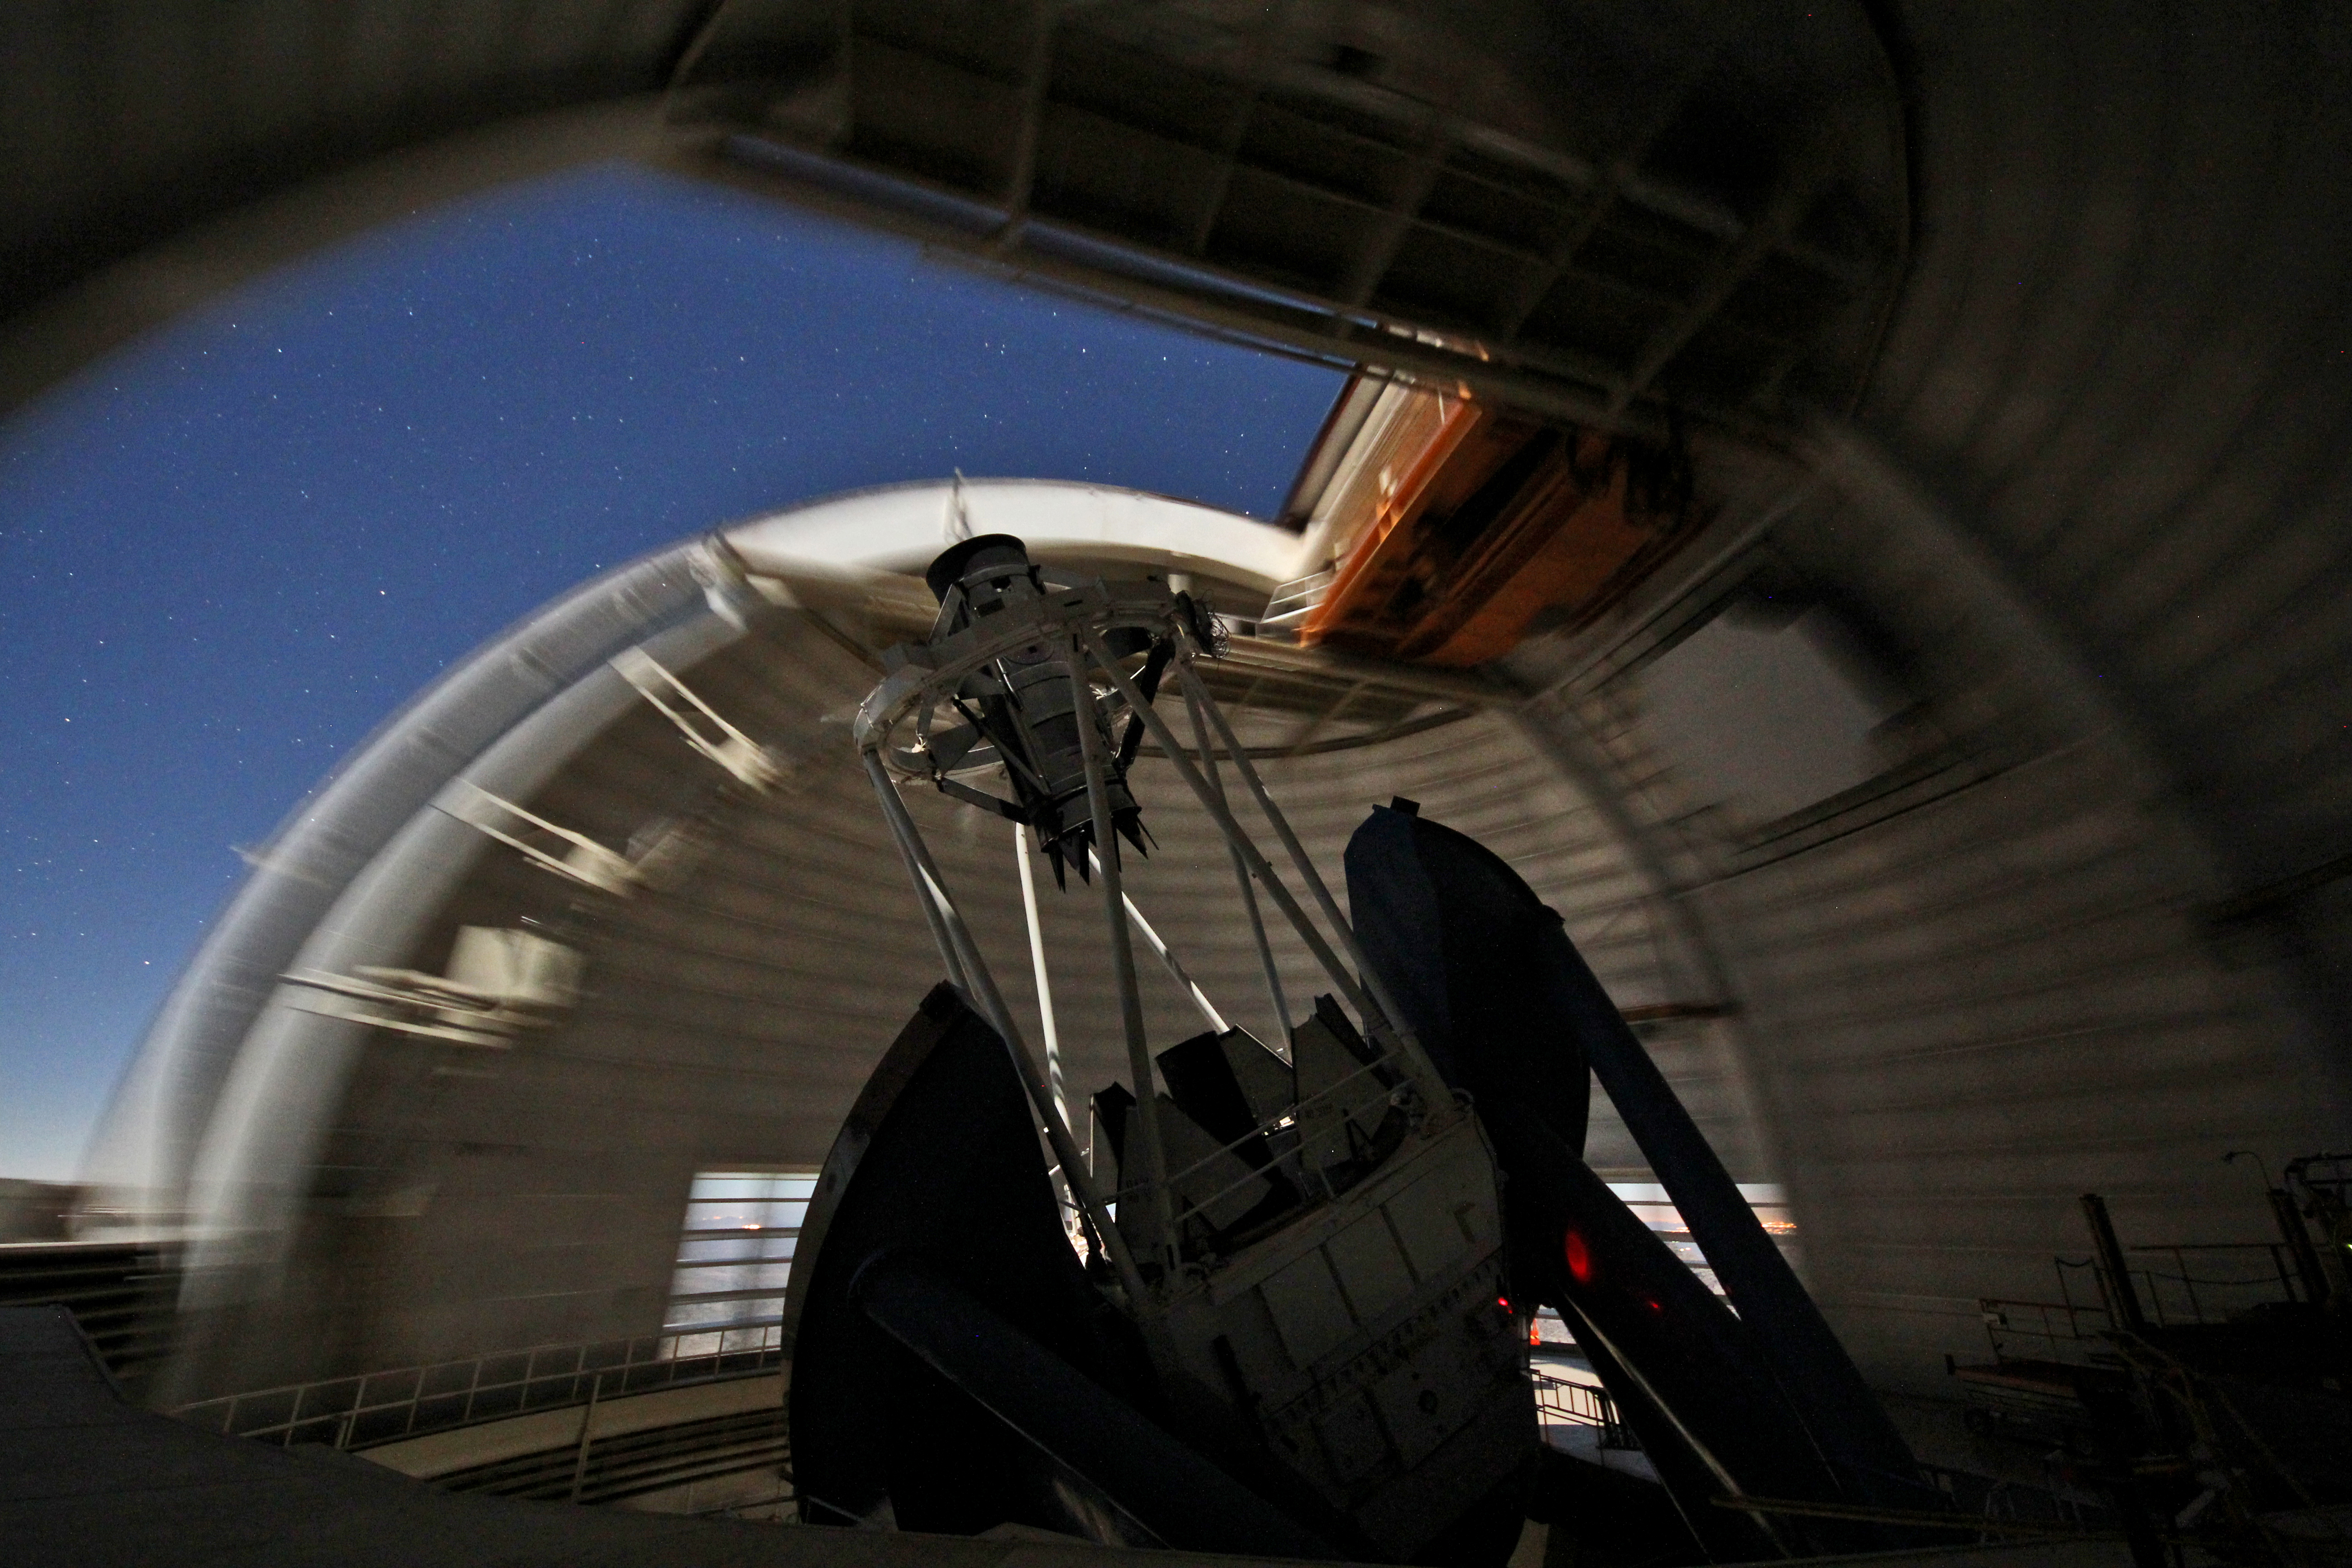

Rotating Dome of the Mayall 4-m Telescope

The dome of the NOAO Mayall 4-meter telescope rotates as it views the night sky on Kitt Peak National Observatory.

Credit: KPNO/NOIRLab/NSF/AURA/P. Marenfeld